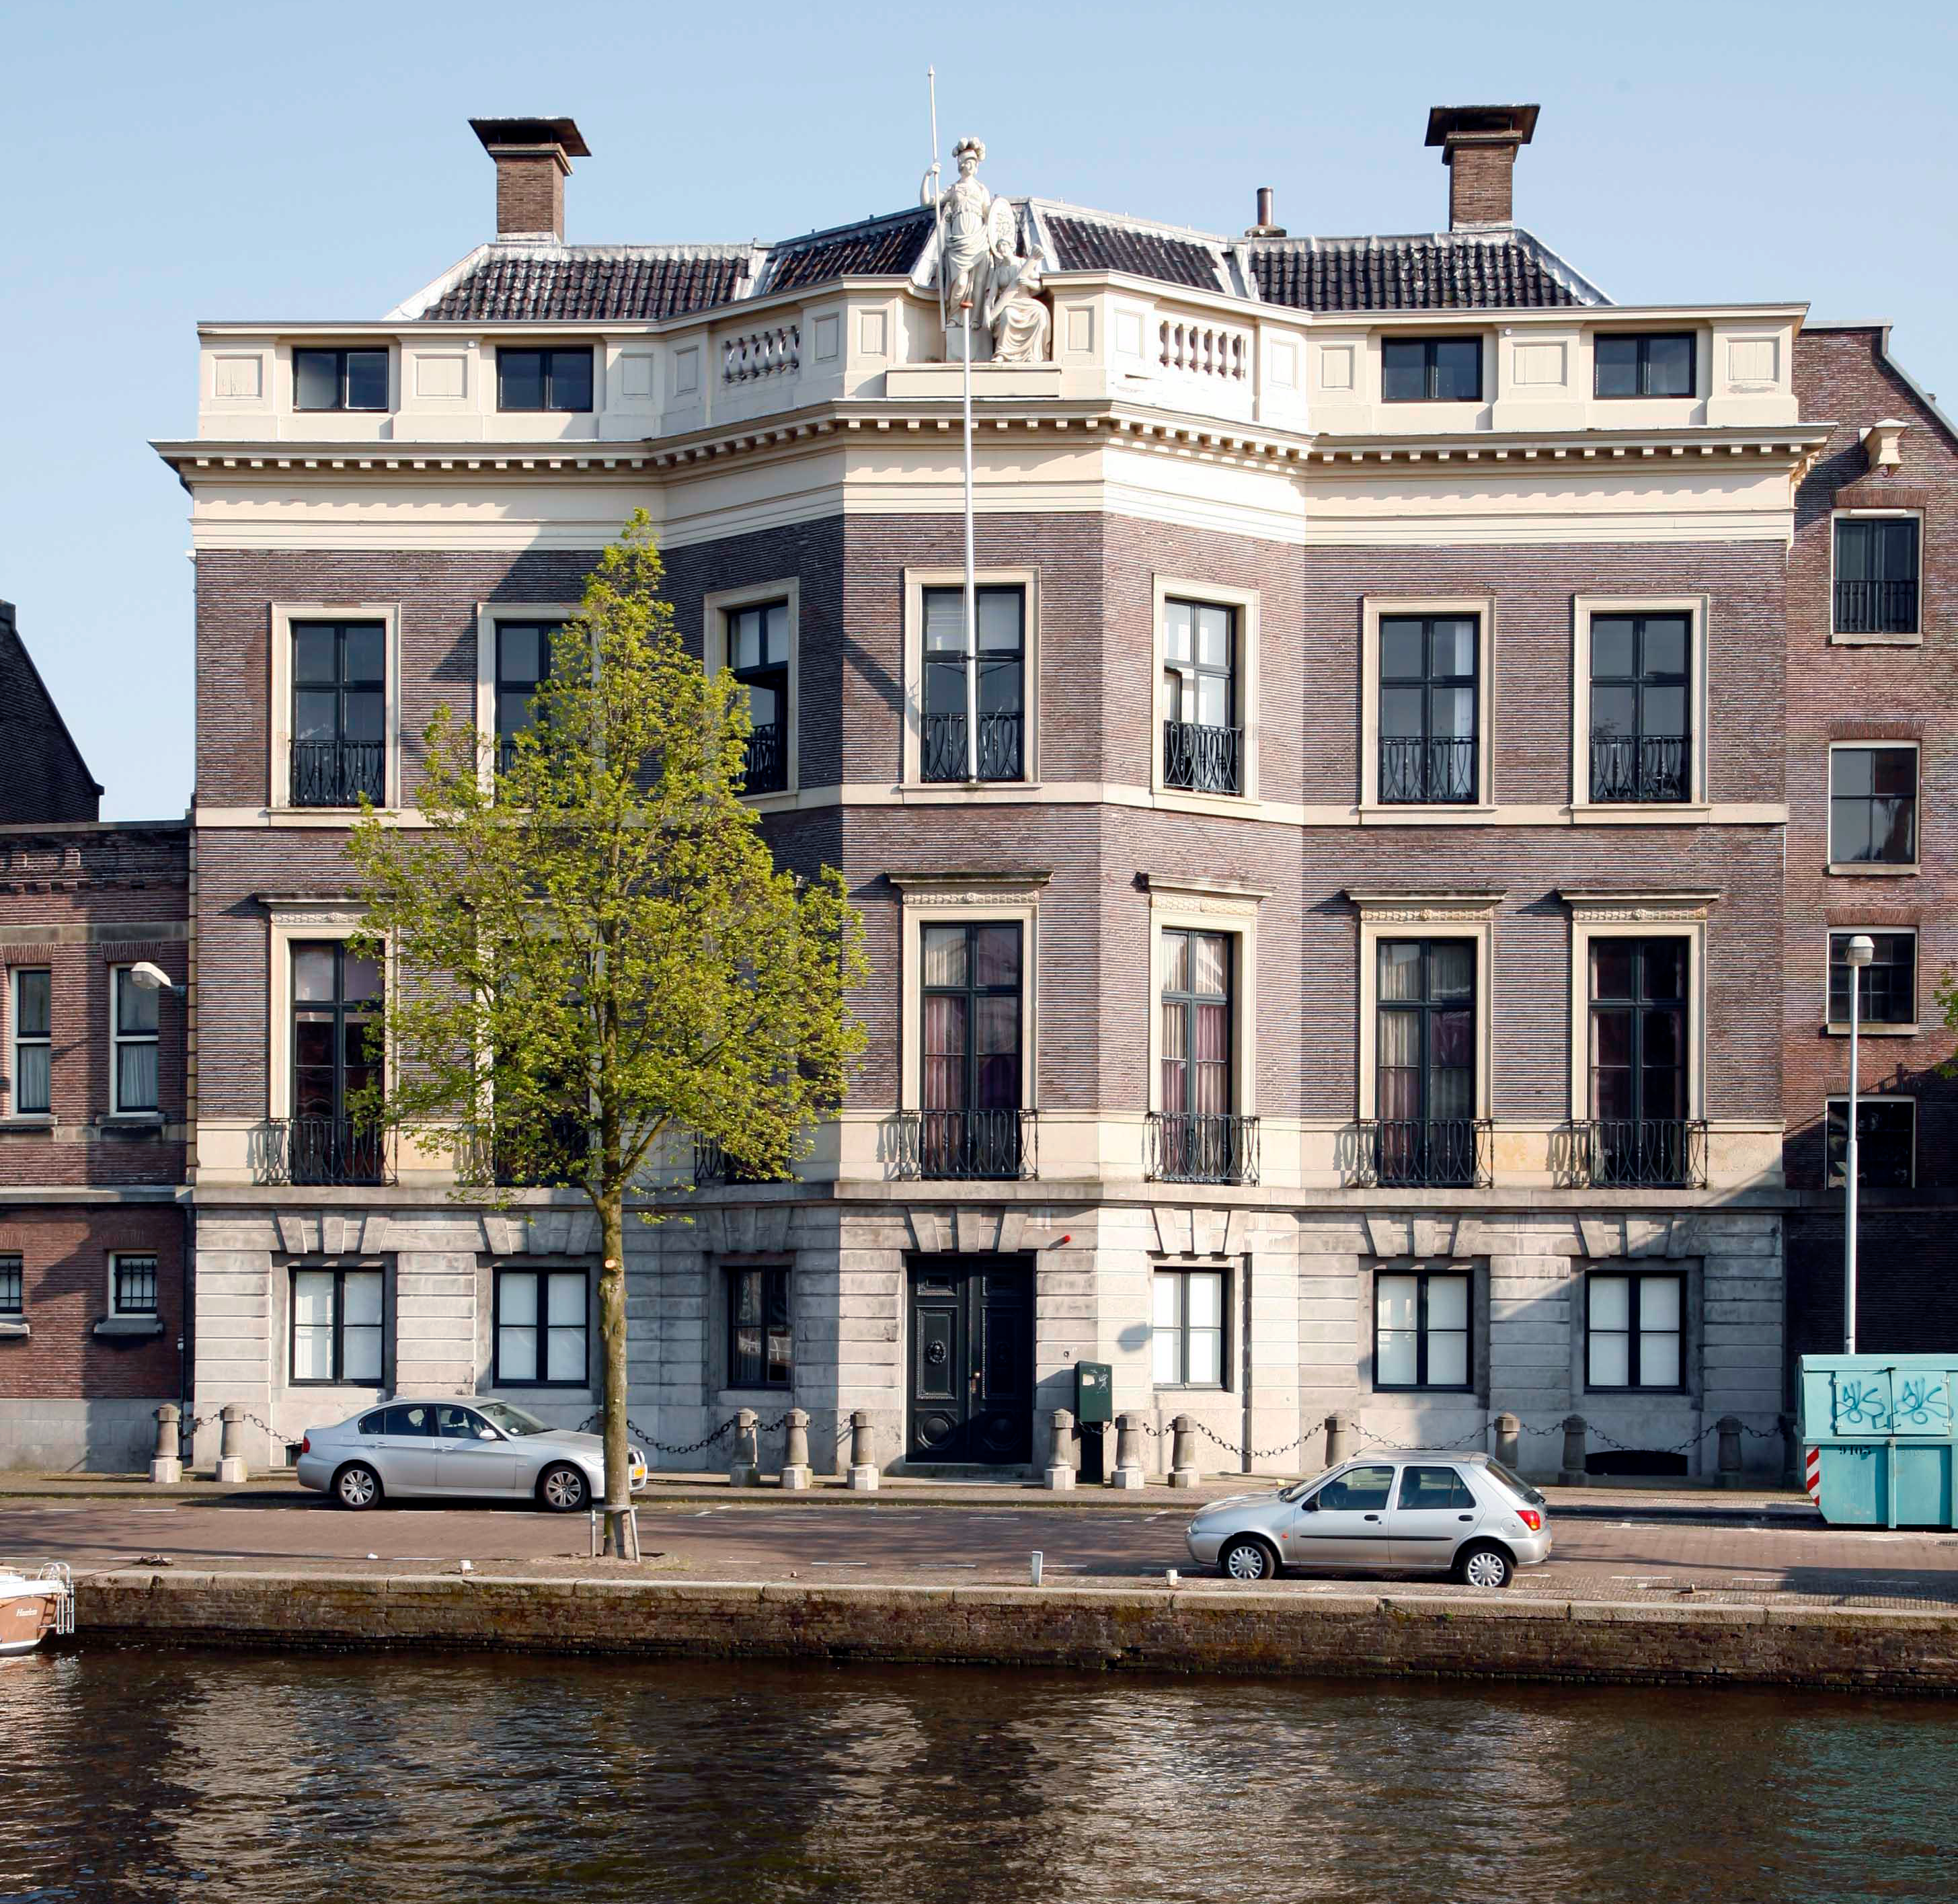

The Royal Holland Society of Sciences and Humanities

The Royal Holland Society of Sciences and Humanities was established in 1752. Its palatial Hodshon House on the river Spaarne in Haarlem was built in 1795.

Credit: The Royal Holland Society of Sciences and Humanities